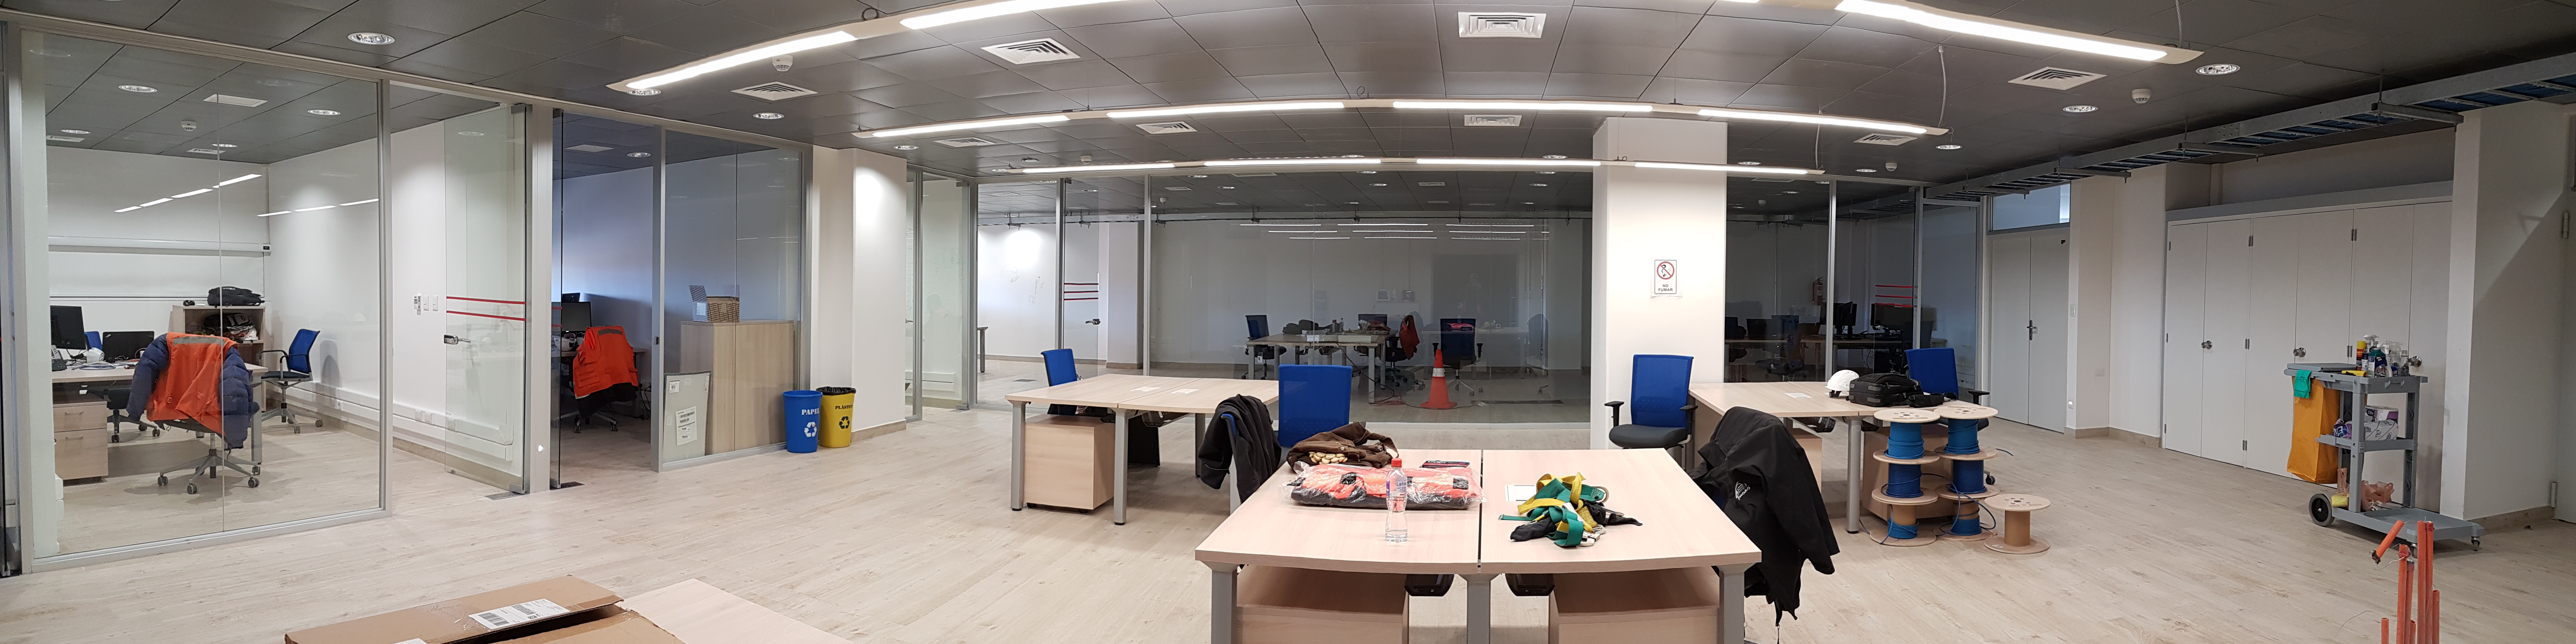

Weeky Construction Photos

General views of the inside of the main building.

Credit: Rubin Observatory/NSF/AURA